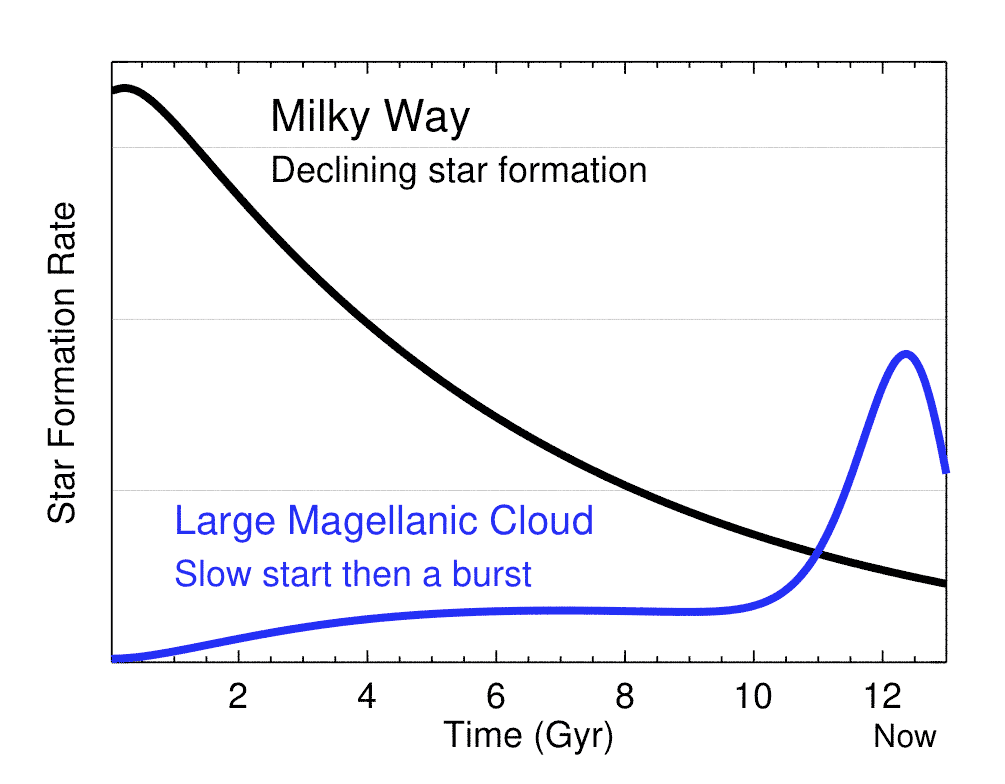

History of star formation in the Milky Way and the Large Magellanic Cloud

from models based on APOGEE chemical abundances (from Christian Hayes of the University of Virginia). The Large Magellanic Cloud curve has been scaled up by a factor of 20 for ease of comparison. While star formation in the Milky Way was rapid at early times and then declined, the history of the Large Magellanic Cloud is almost completely the reverse: star formation was extremely slow at early times and increased dramatically in the last 2 billion years.

Credit: David Nidever (NOAO/Montana State University).